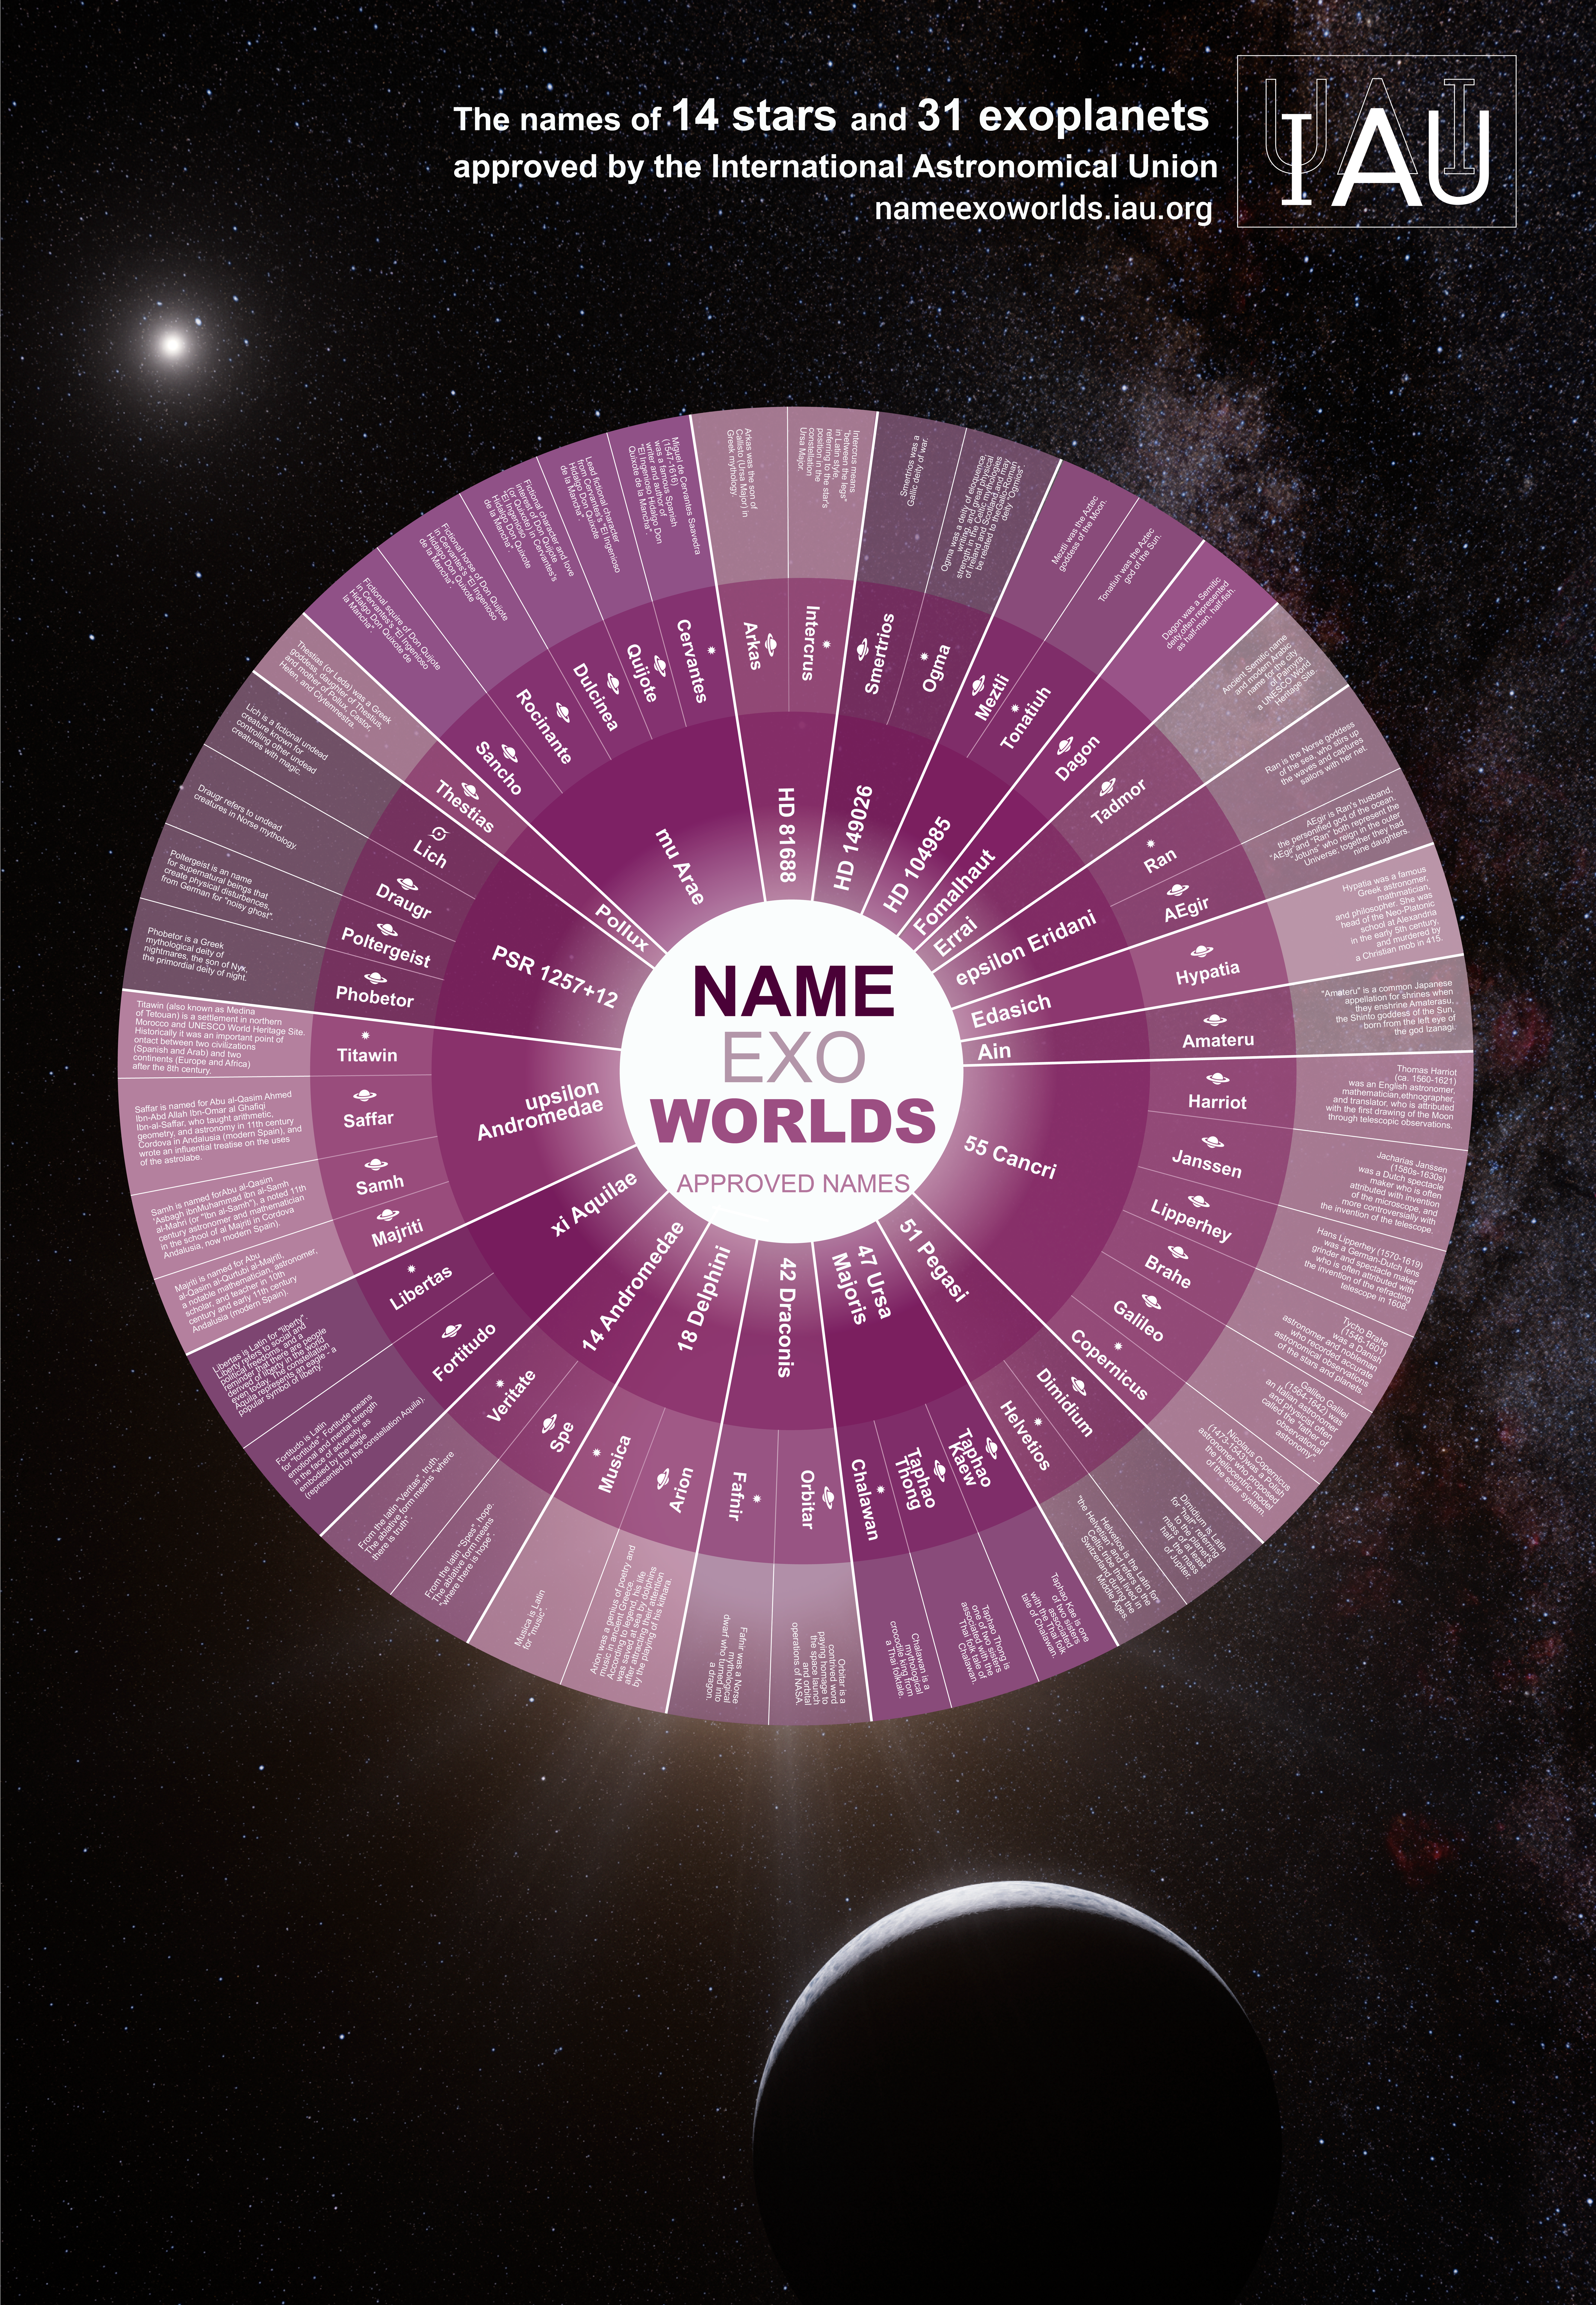

Infographic for the IAU NameExoWorlds

Infographic displaying a breakdown of the winning names and brief descriptions of the chosen names. As announced on 15 December 2015, names for 31 exoplanets and 14 host stars, voted for by the public, were accepted and are to be officially sanctioned by the IAU. The winning names are to be used freely in parallel with the existing scientific nomenclature, with due credit to the clubs or organisations that proposed them.

Credit: IAU